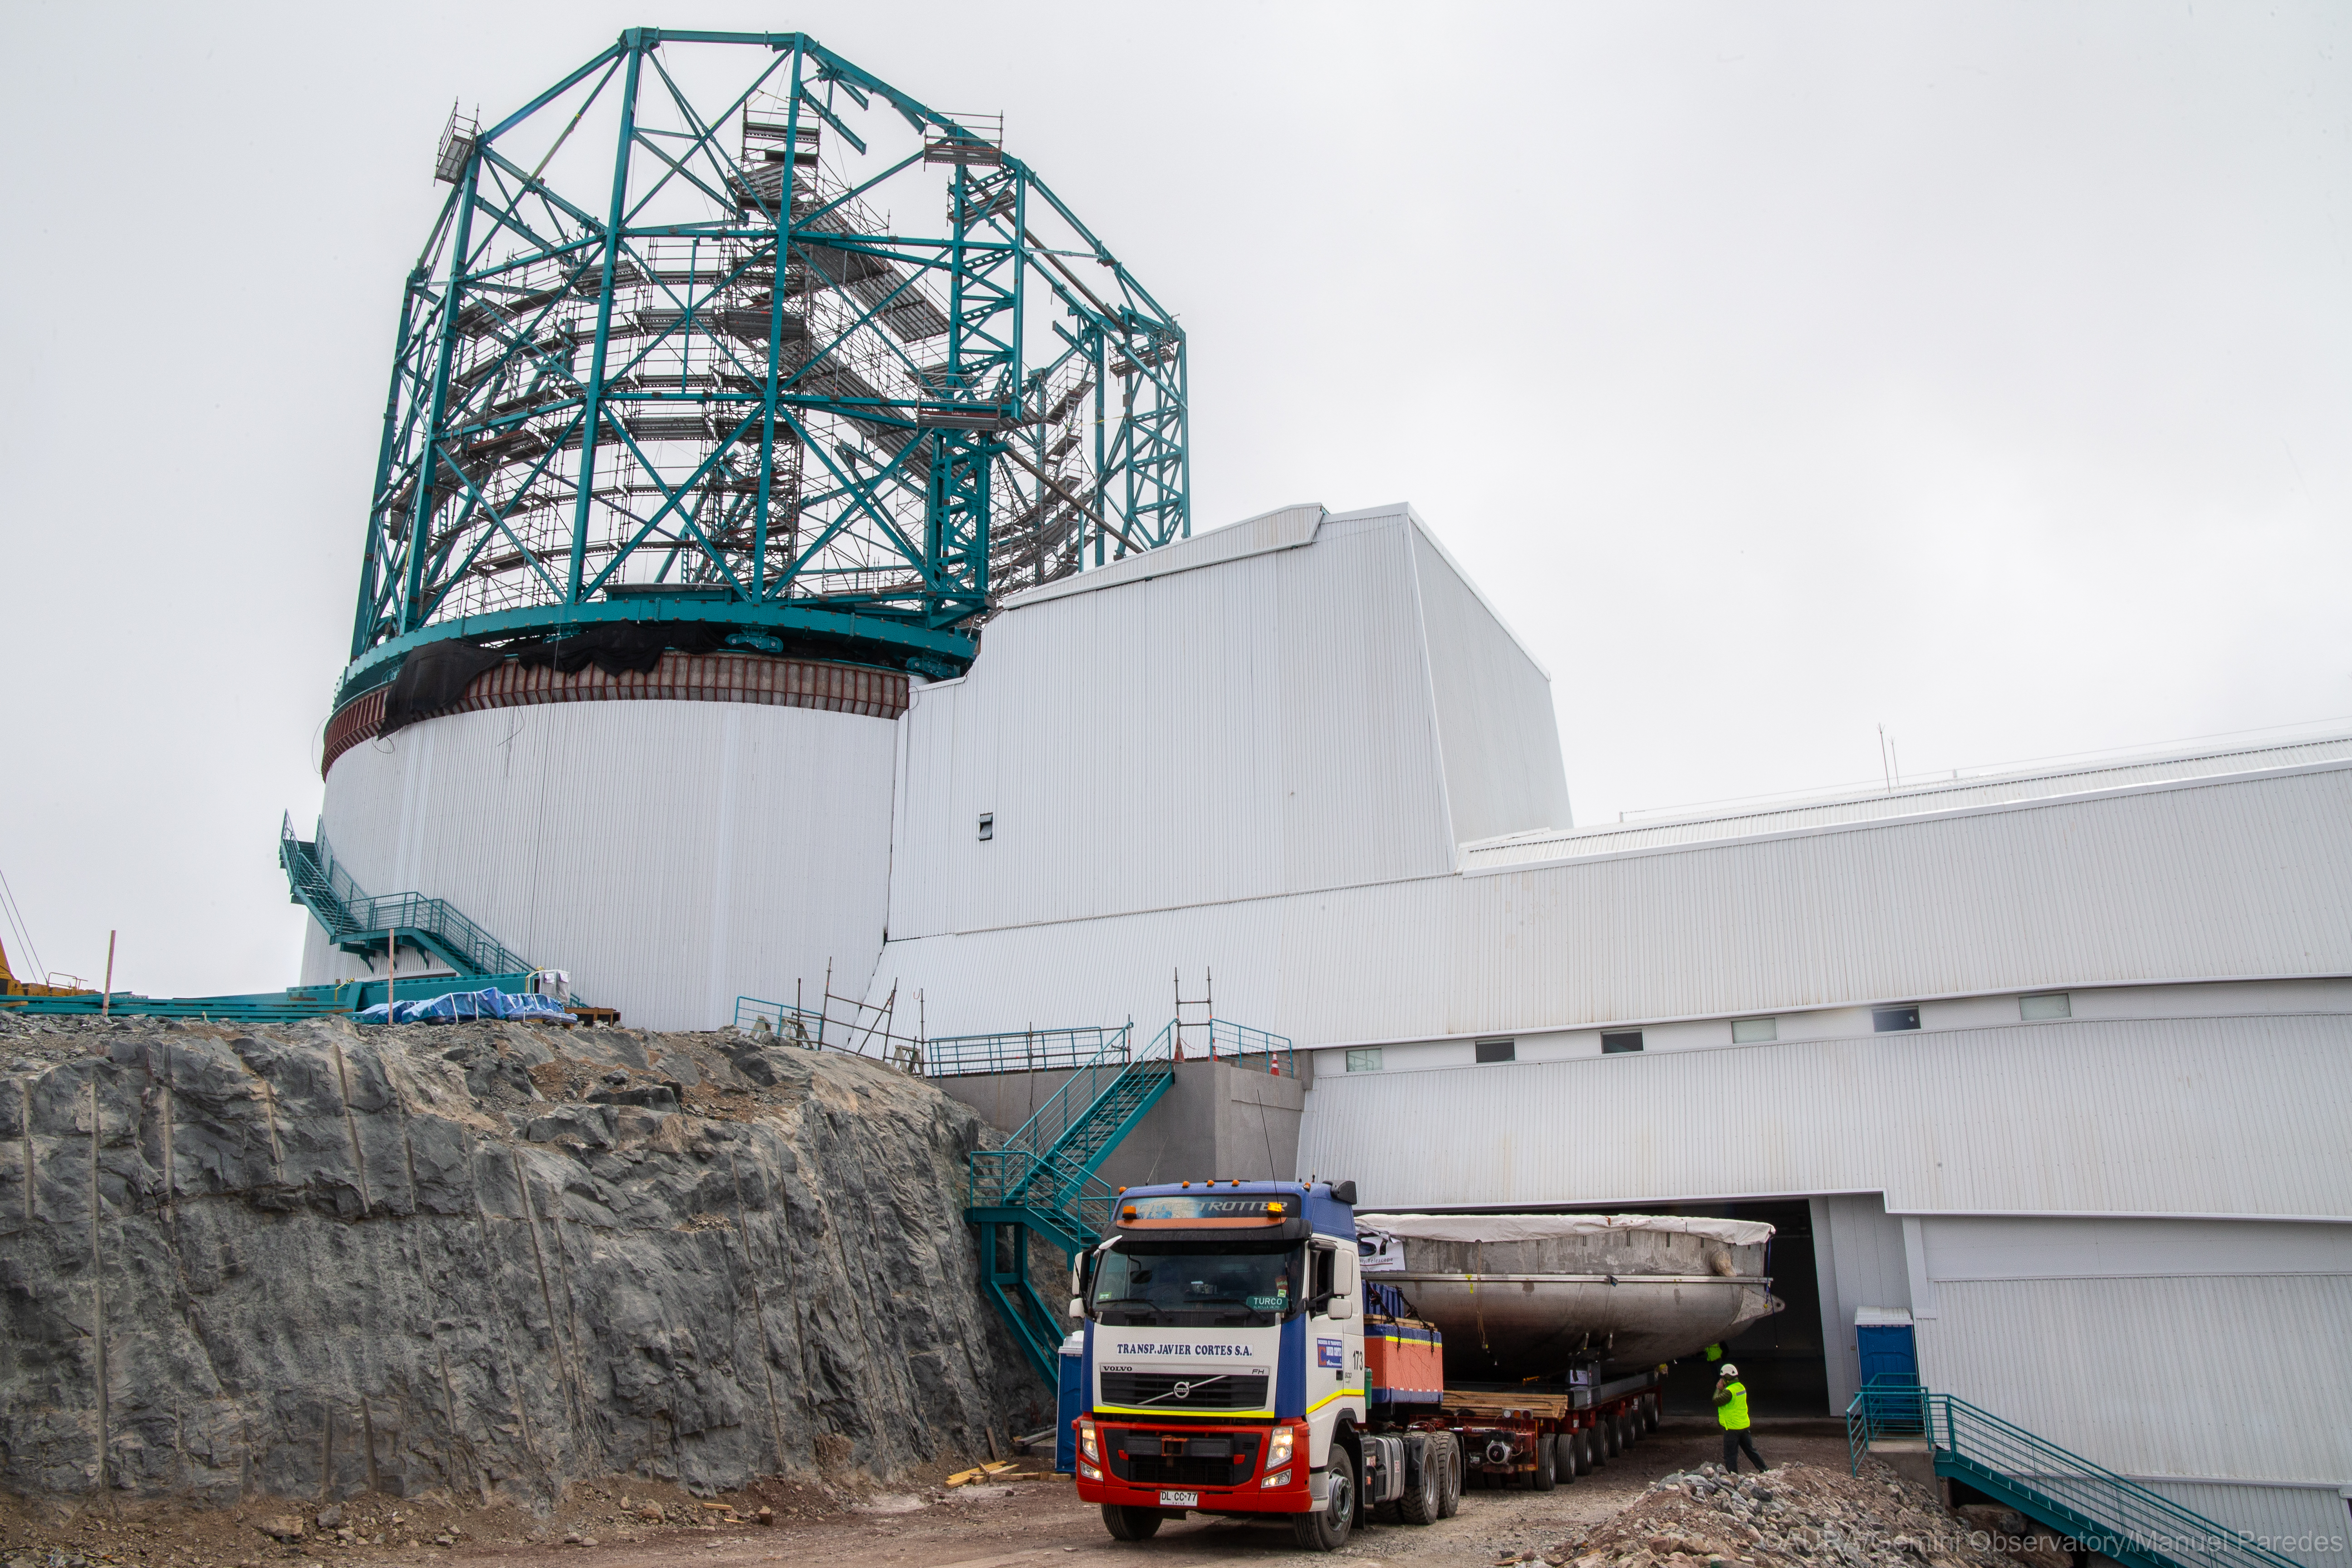

LSST Coating Chamber Arrival

November 11, 2018 - The Coating Chamber for the Large Synoptic Survey Telescope (LSST) arrived on the summit of Cerro Pachón, safely completing a 15 week journey from Deggendorf, Germany, where it was constructed. The 128-ton Coating Chamber is the largest single piece of equipment to arrive at the LSST observatory site to date, and will soon be joined by the Telescope Mount Assembly (TMA), from Spain, and the 8.4-meter Primary/Tertiary (M1M3) Mirror, from the United States, which are expected to arrive in 2019.

Credit: Manuel Paredes/AURA/International Gemini Observatory/NOIRLab/NSF